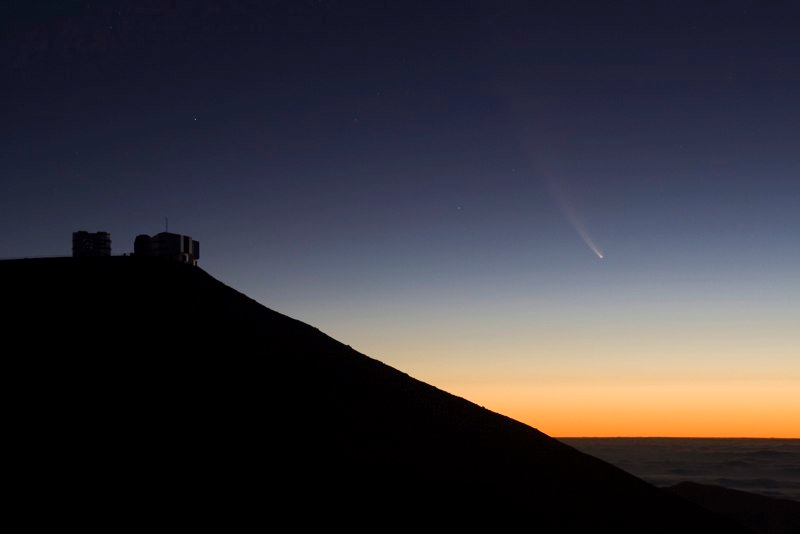

Comet McNaught

Images collected by ESO staff of the very bright comet McNaught that was visible in Europe early January 2007 and is presently visible from the Southern Hemisphere.

Credit: ESO